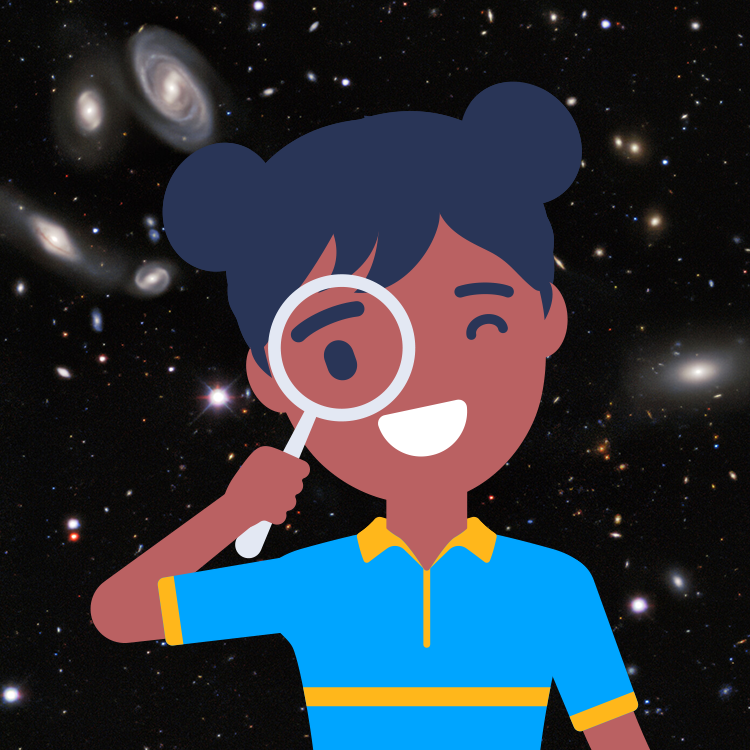

highlight016a graphic

Credit: NOIRLab